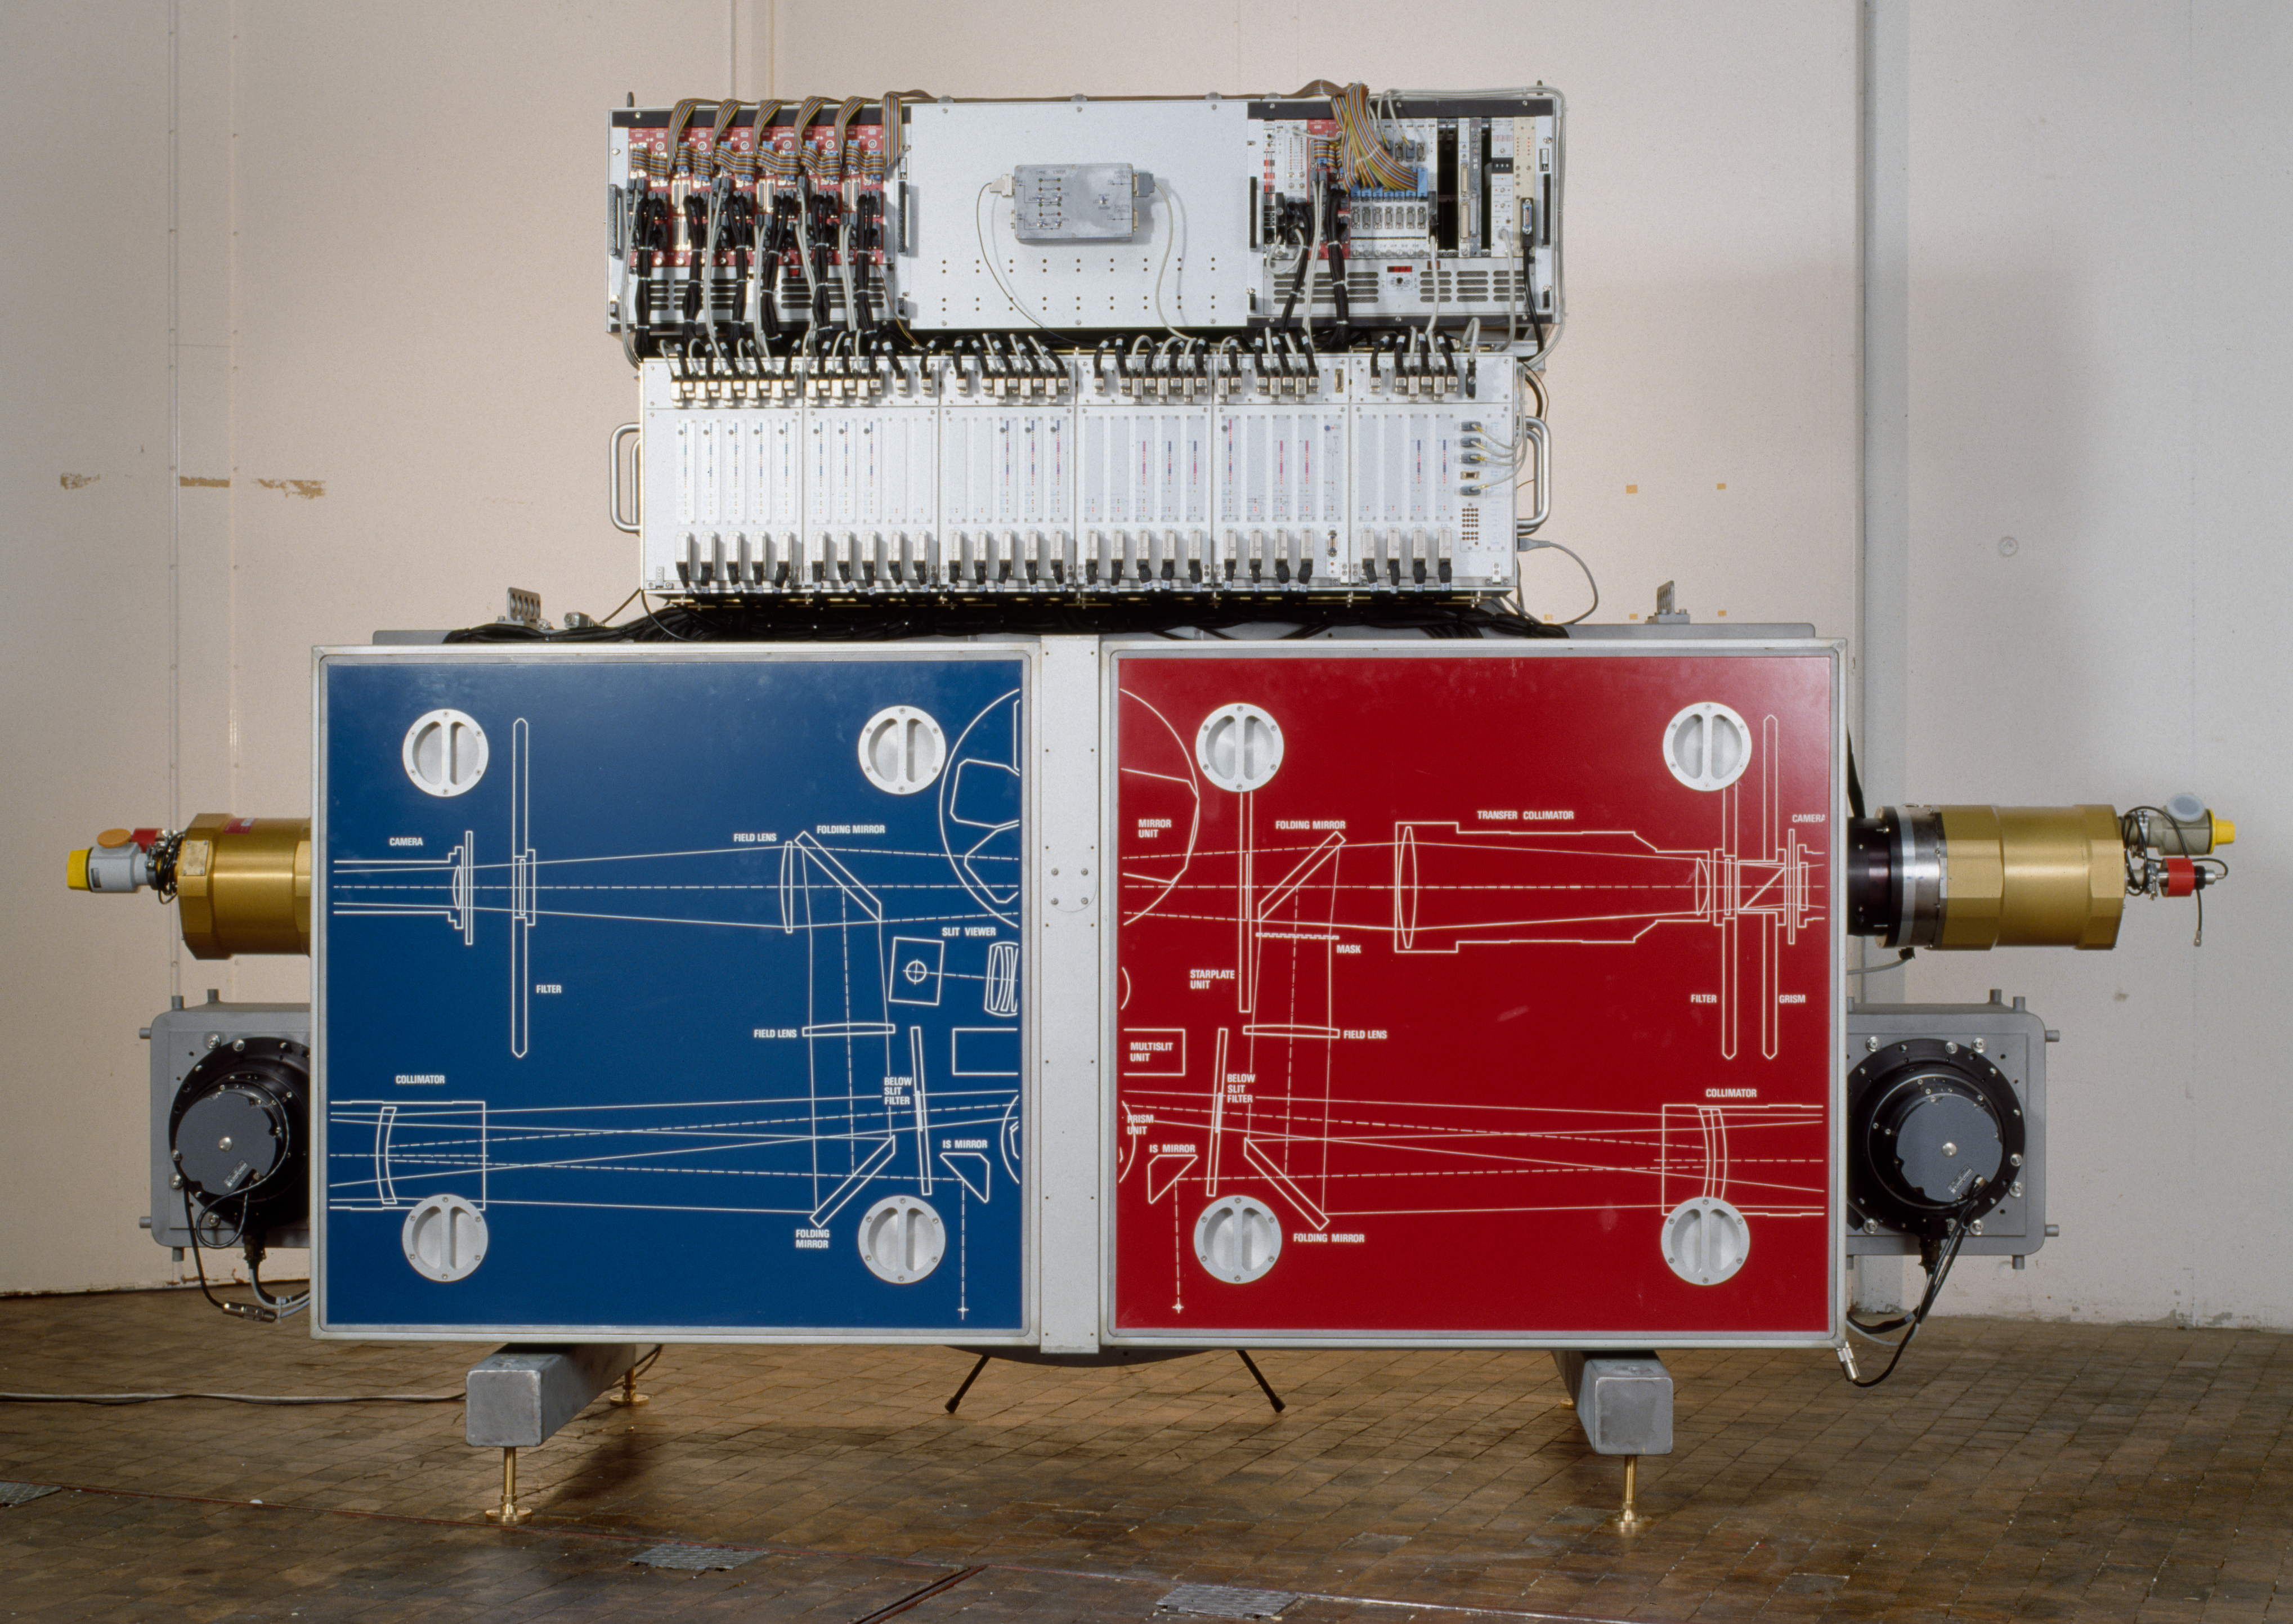

EMMI

The EMMI instrument at the integration laboratory at ESO headquarters in Garching. The image was obtained on January 30, 1990.

Credit: ESO